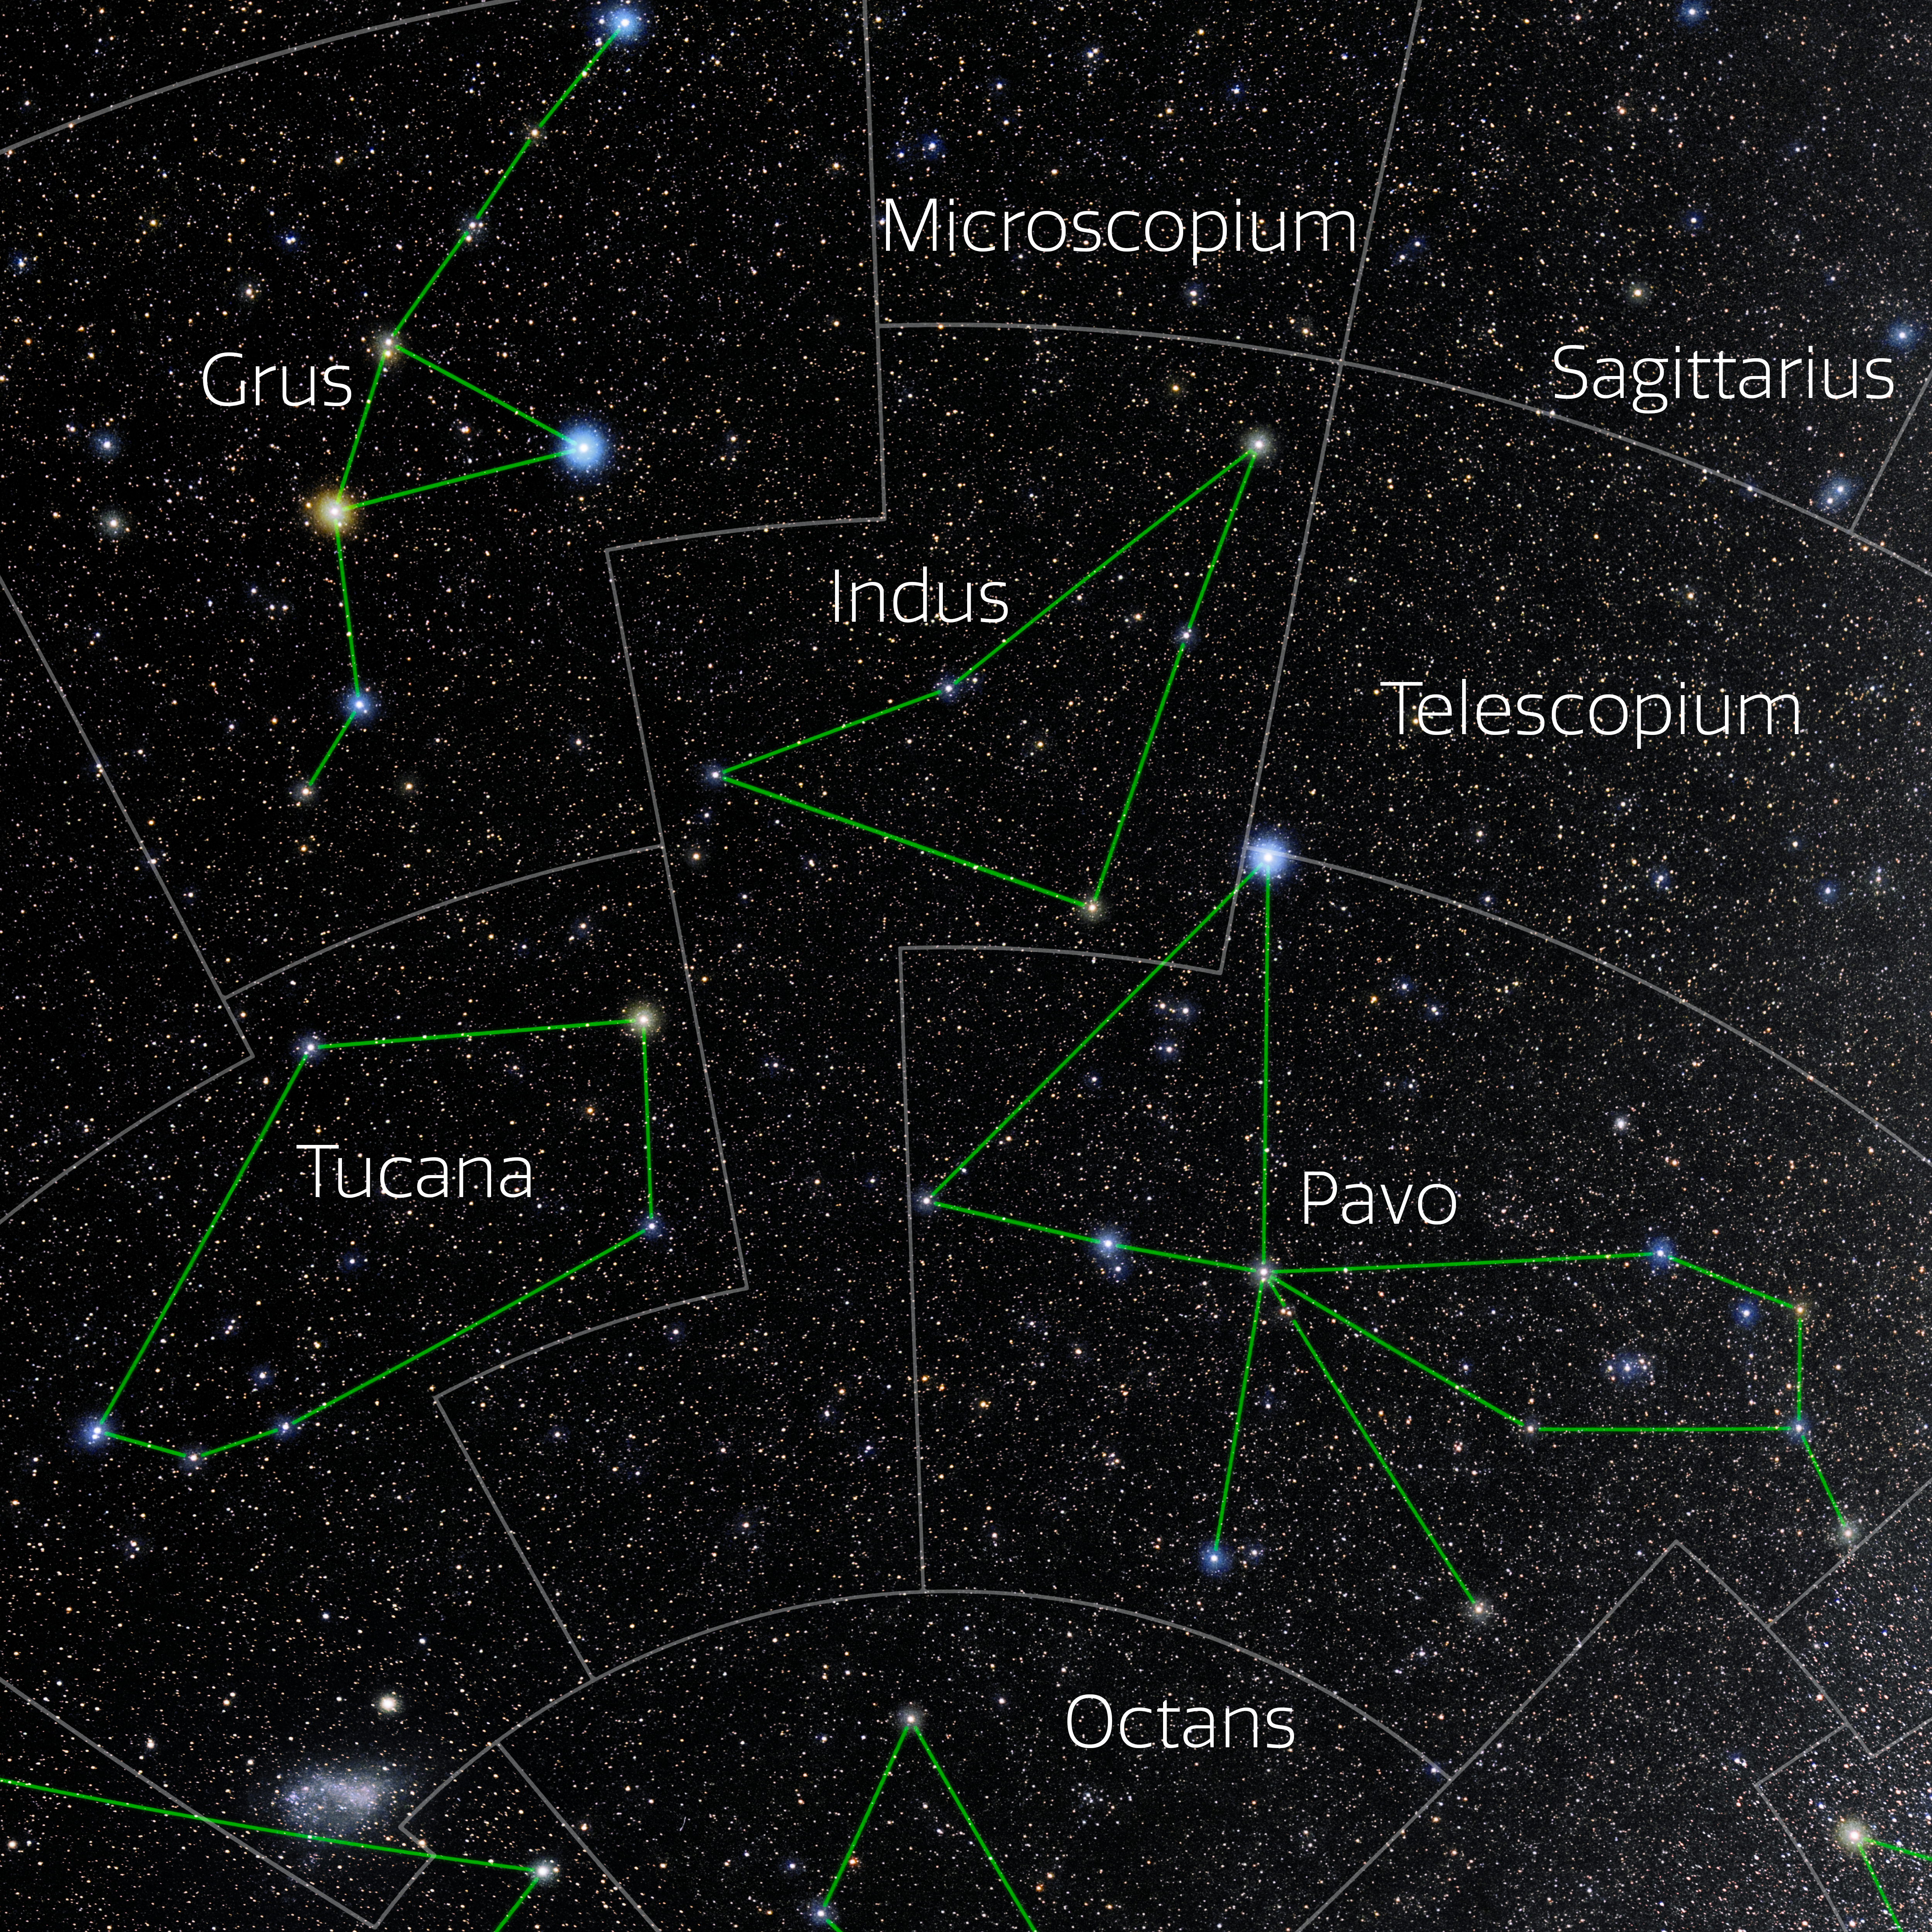

Indus (Annotated)

Photo of the constellation Indus with annotations from IAU and Sky & Telescope. Here is the non-annotated version.

Credit: E. Slawik/NOIRLab/NSF/AURA/M. Zamani